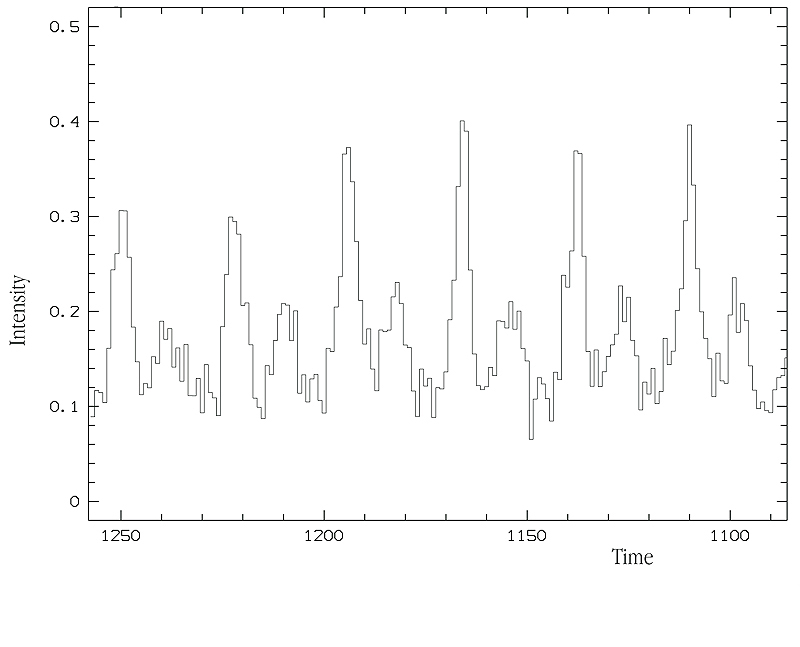

Light curve of Crab Pulsar

In this diagram, the time increases along the abscissa axis (1 pixel = 1.2 msec) and the momentary intensity (uncalibrated) is along the ordinate axis. One full revolution of the neutron star corresponds to the distance from one high peak to the next, and the diagram therefore covers six consecutive revolutions (about 200 milliseconds). Following thorough testing, this new observing mode will allow to investigate the brightness variations of this and many other objects in great detail in order to gain new and fundamental insights in the physical mechanisms that produce the radiation pulses. In addition, it is foreseen to do high time resolution spectroscopy of rapidly varying phenomena. Pushing it to the limits with an 8.2-m telescope like KUEYEN will be a real challenge to the observers that will most certainly lead to great and exciting research projects in various fields of modern astrophysics.

Credit: ESO